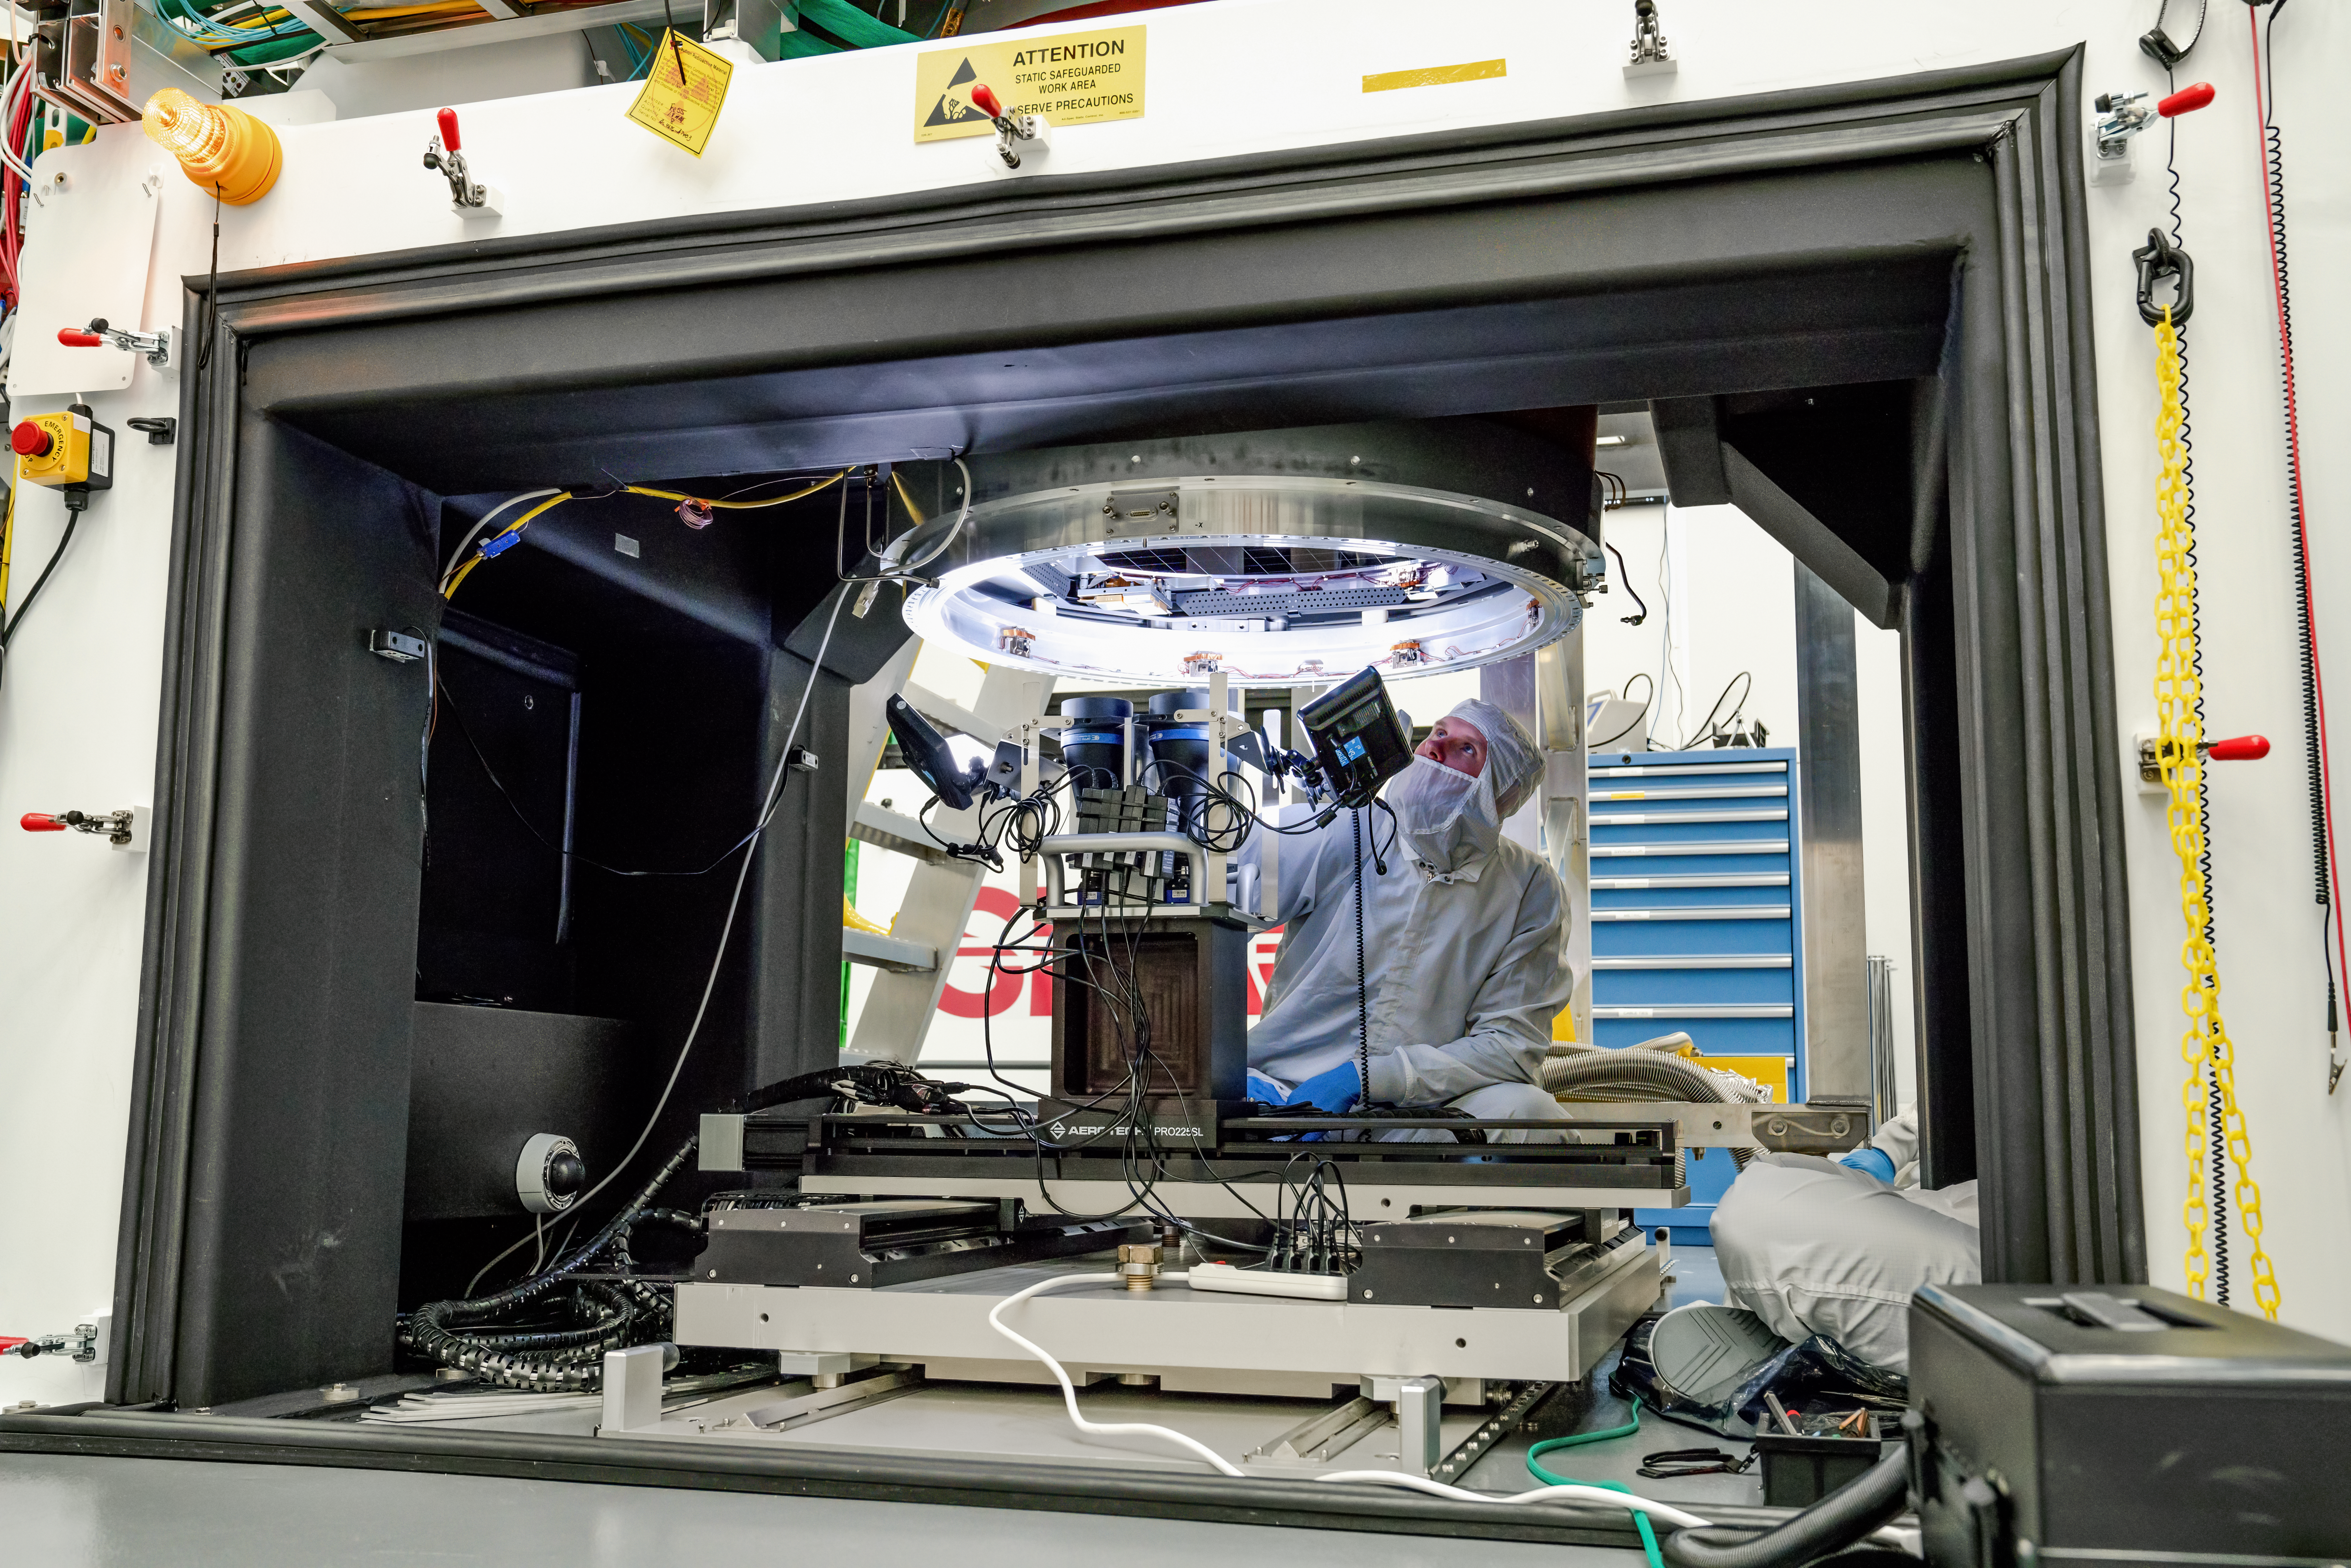

Vera C. Rubin Observatory LSST Camera Focal Plane Build 118

The 14th RTM to be installed was a particularly challenging installation which required a couple stops and conferences to discuss solutions before finally succeeding.

Credit: Jacqueline Orrell/SLAC National Accelerator Laboratory